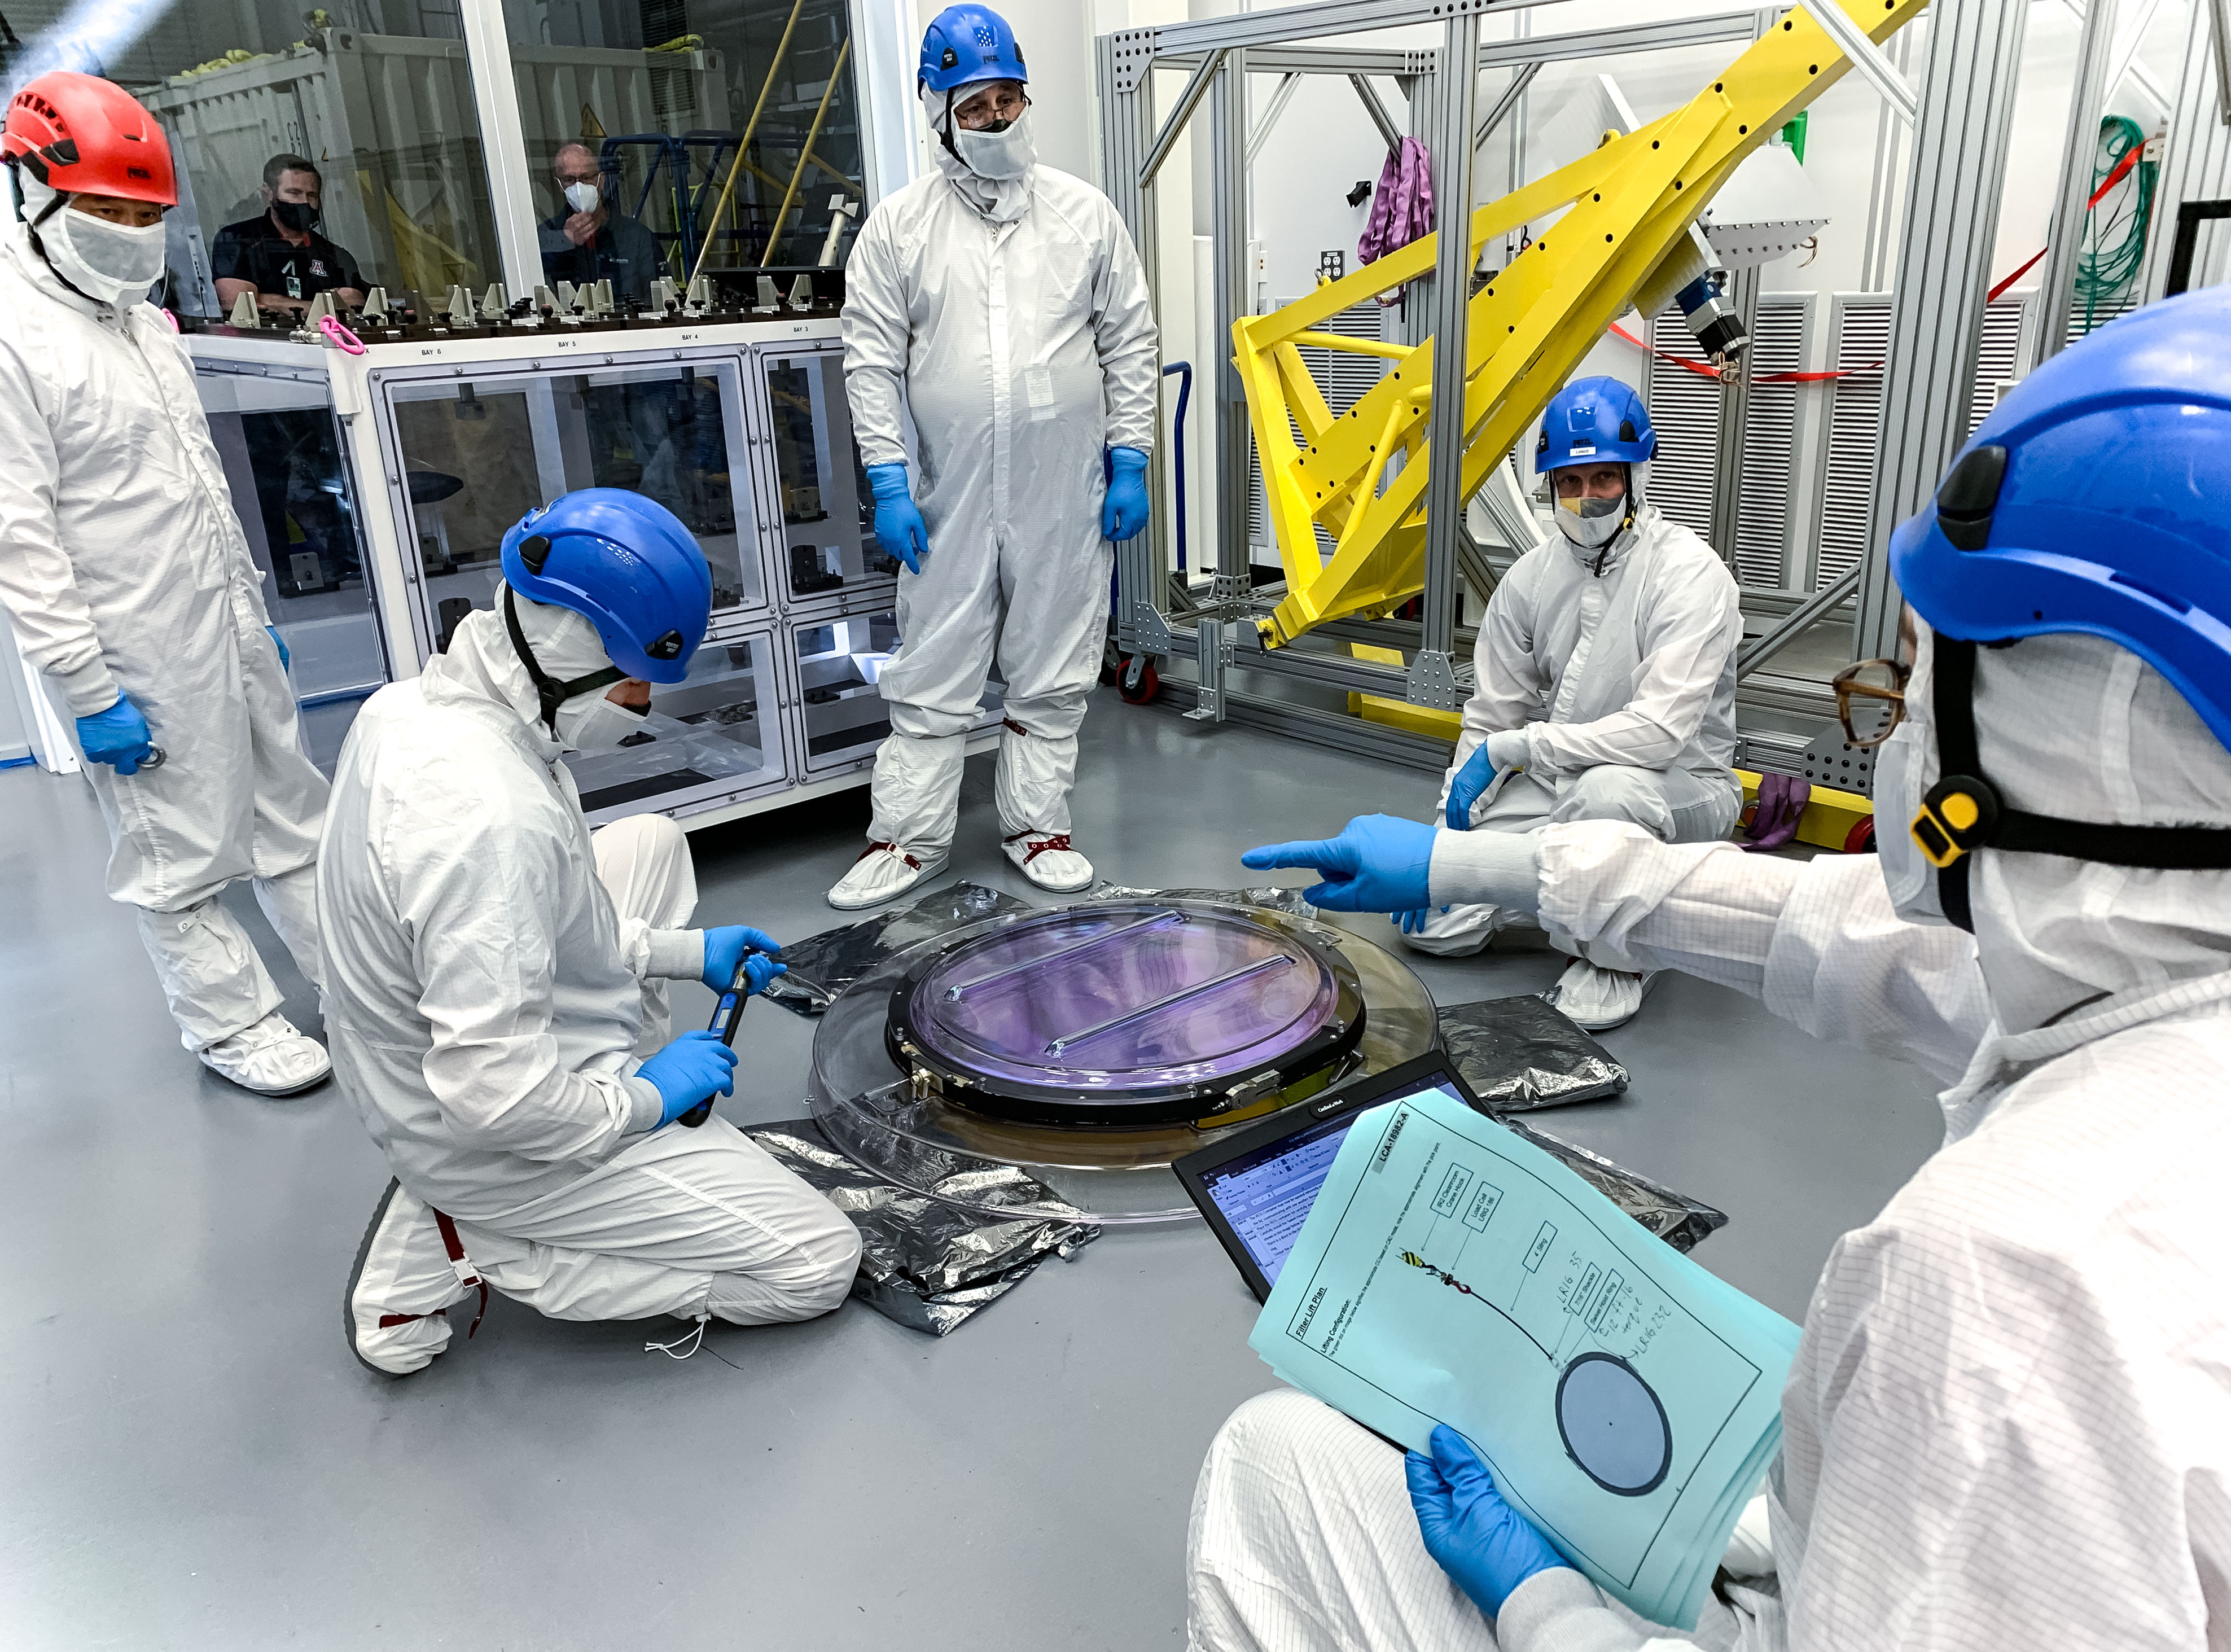

LSST R-Band Optical Filter

SLAC's LSST team carefully unpack, examine, test and store the r-band filter, the first of six optic filters that will be part of the completed LSST Camera.

Credit: Jacqueline Ramseyer Orrell/SLAC National Accelerator Laboratory